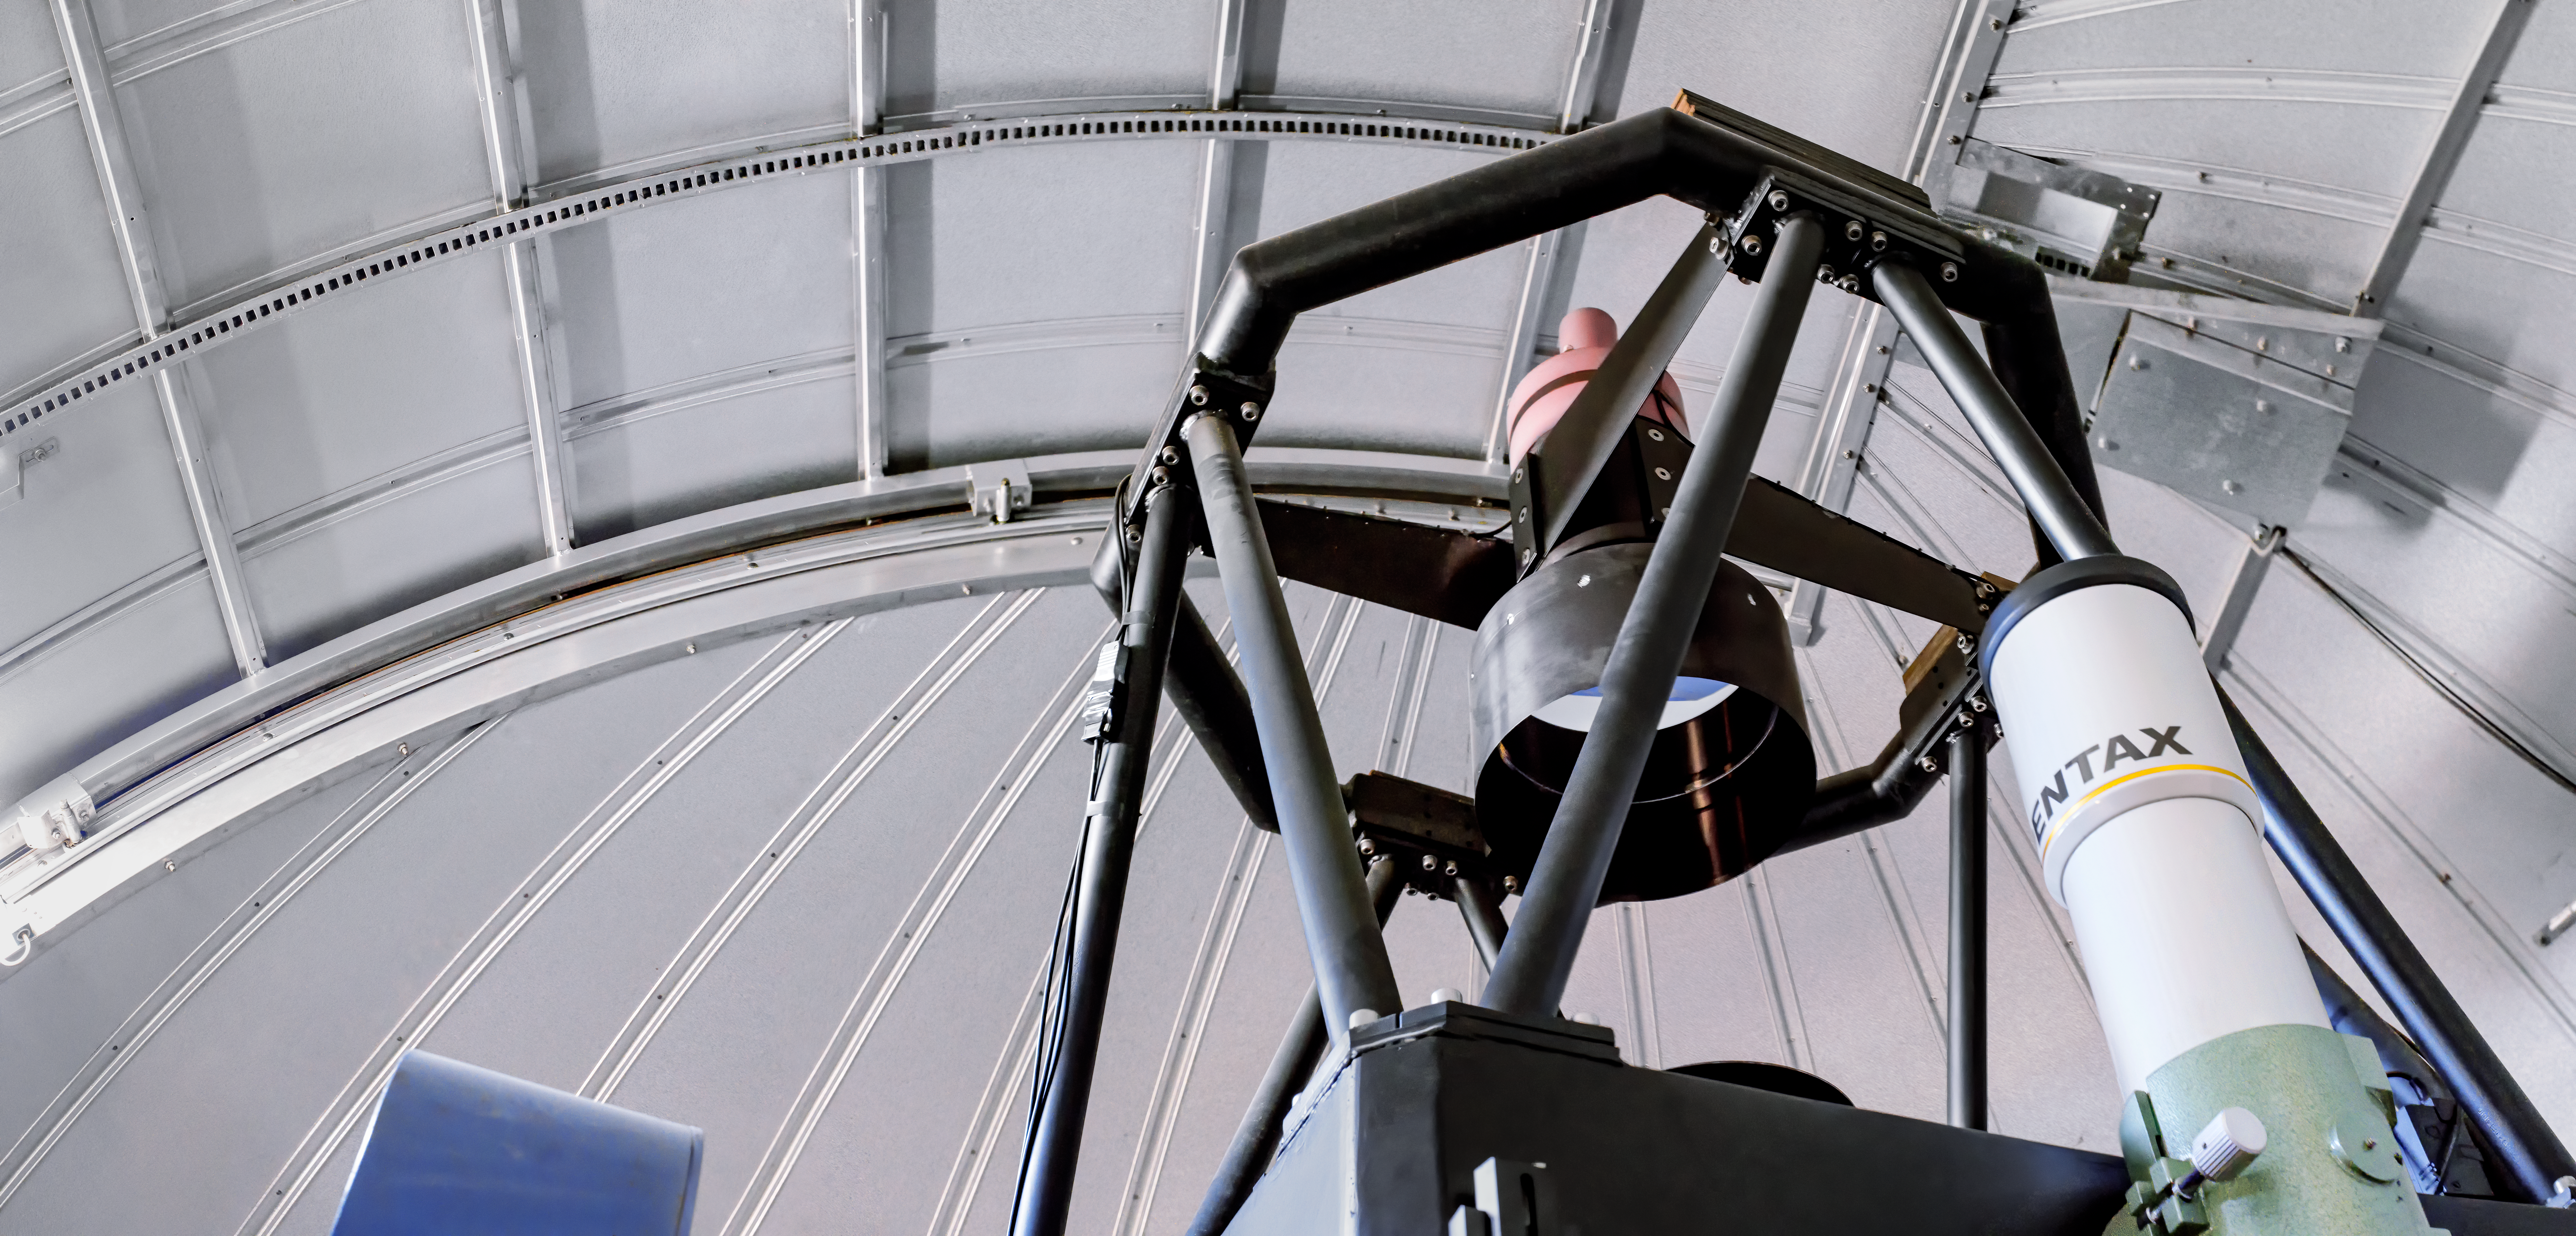

Thai Southern Hemisphere Telescope

The Thai Southern Hemisphere Telescope.

Credit: CTIO/NOIRLab/NSF/AURA/D. Munizaga